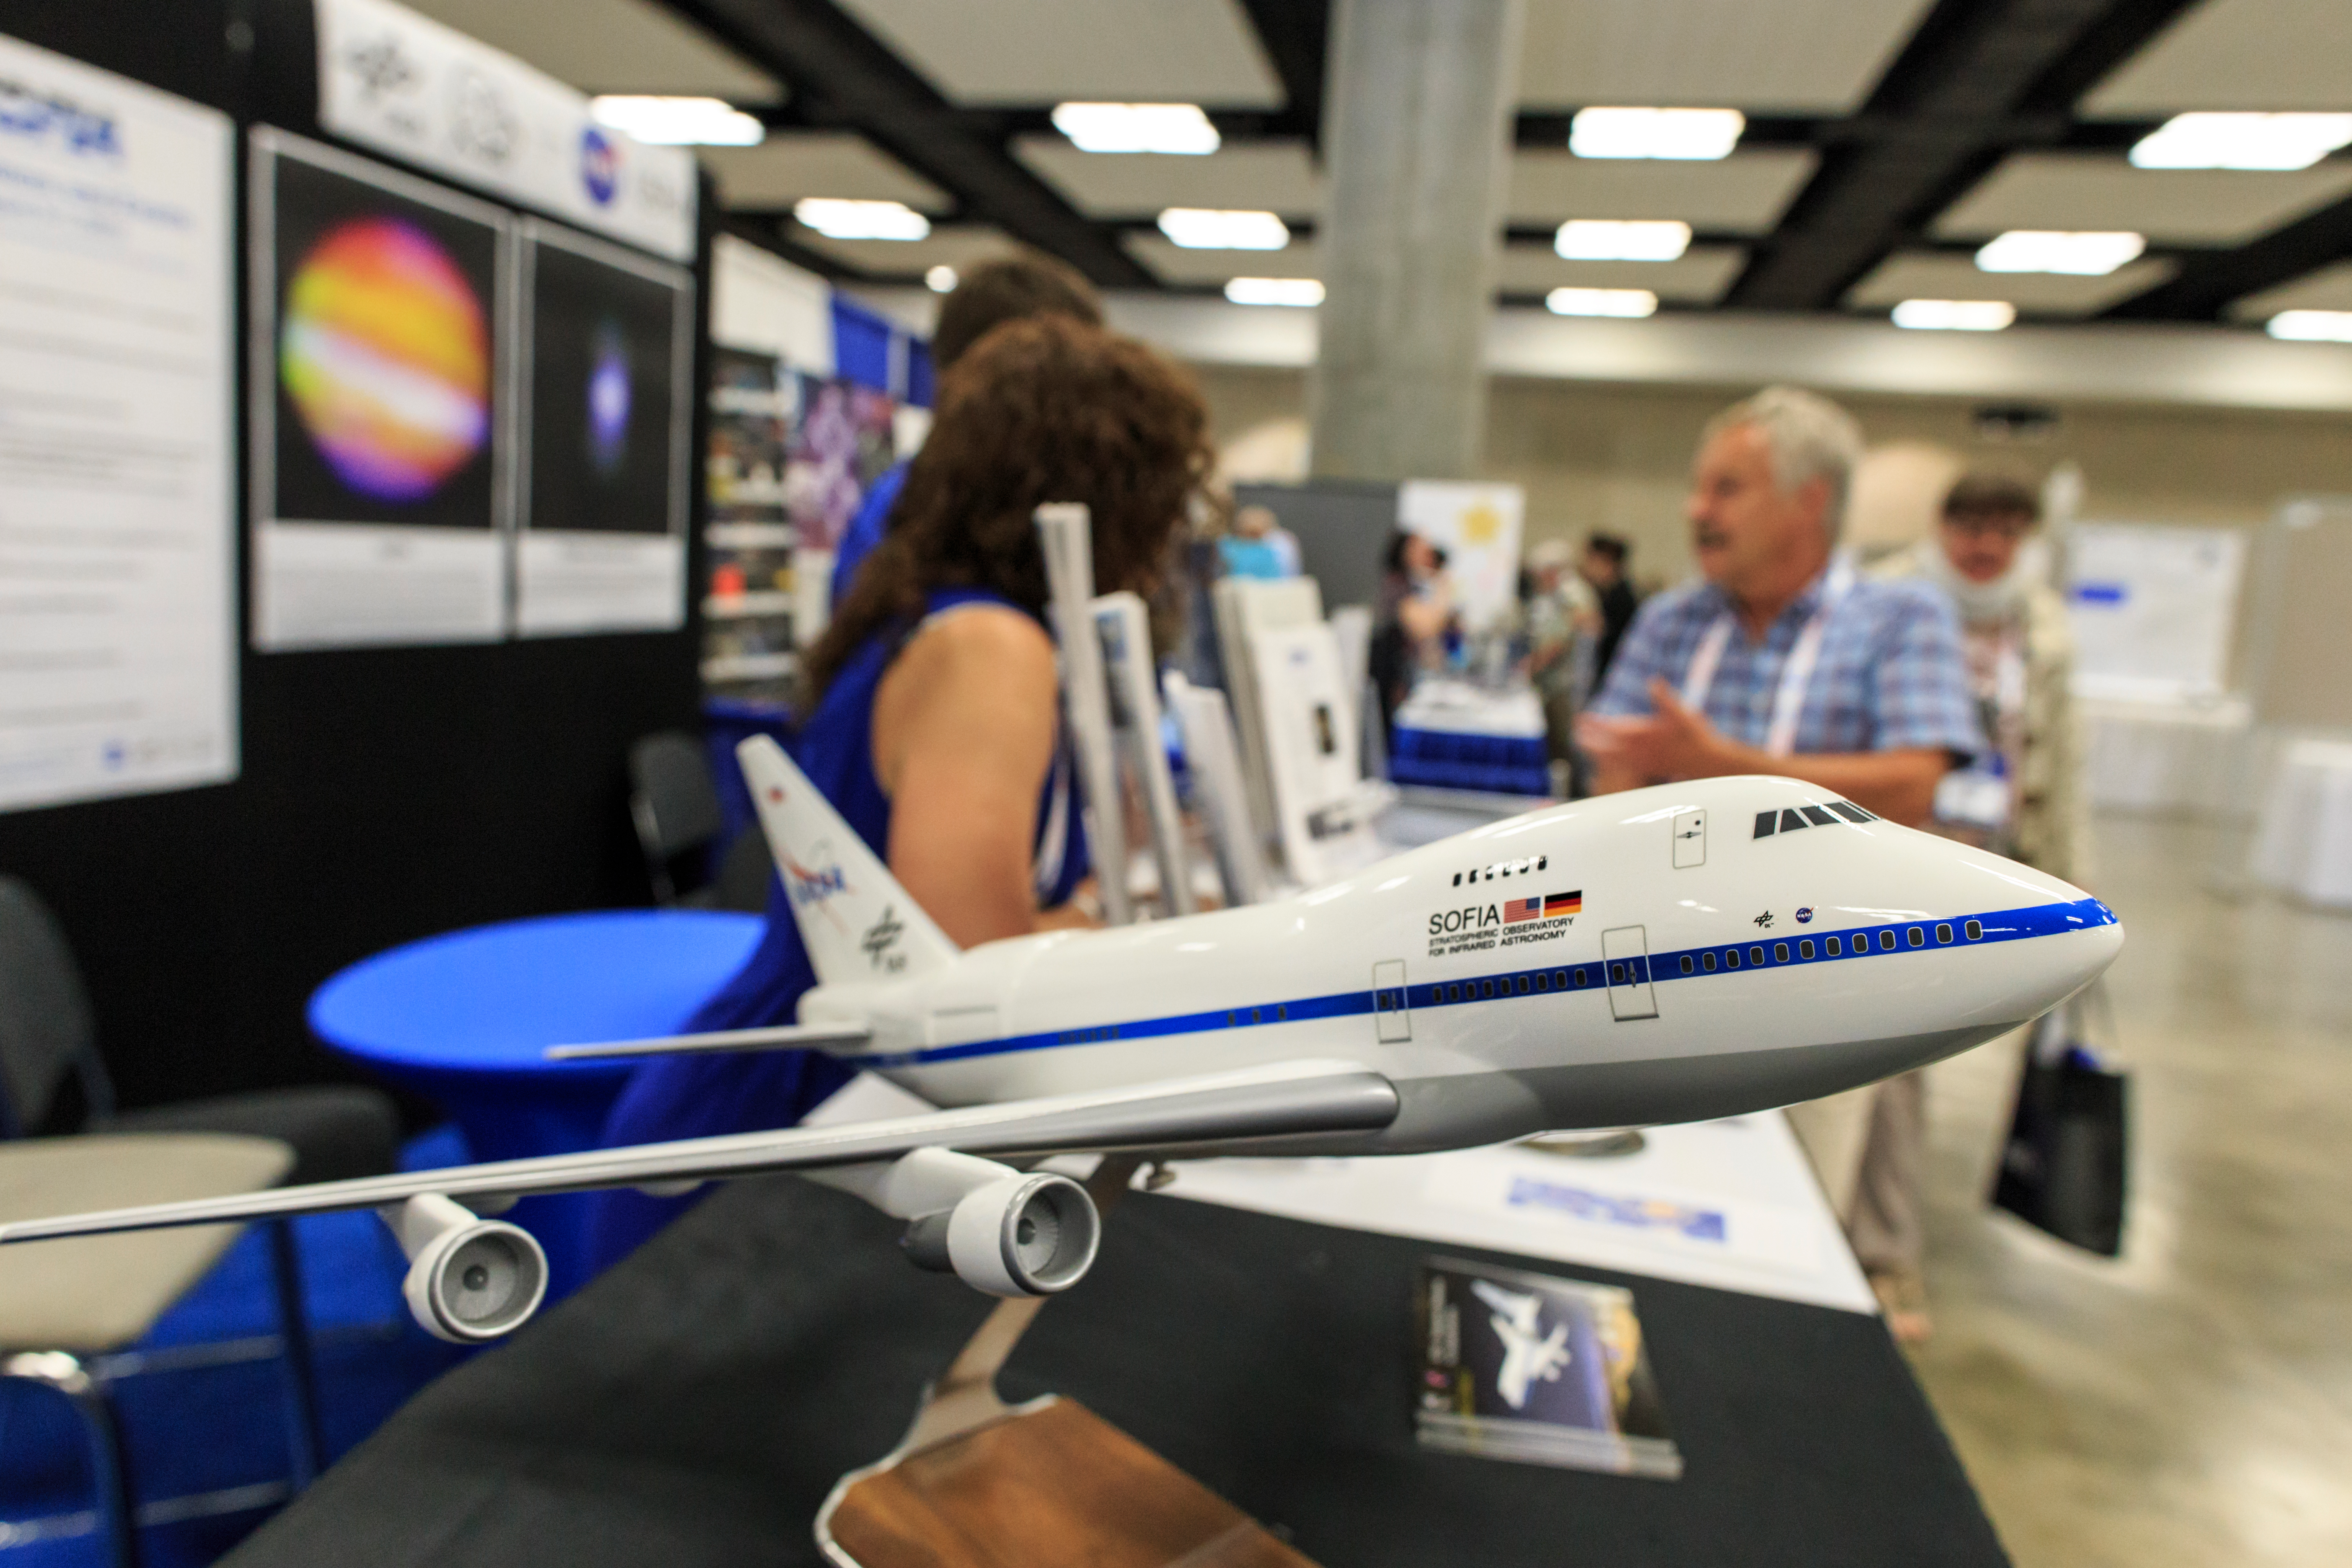

Model of SOFIA at the IAU XXIX General Assembly

A model of the Stratospheric Observatory for Infrared Astronomy (SOFIA) at the IAU XXIX General Assembly.

Credit: IAU/B. Tafreshi (twanight.org) IAU/B. Tafreshi